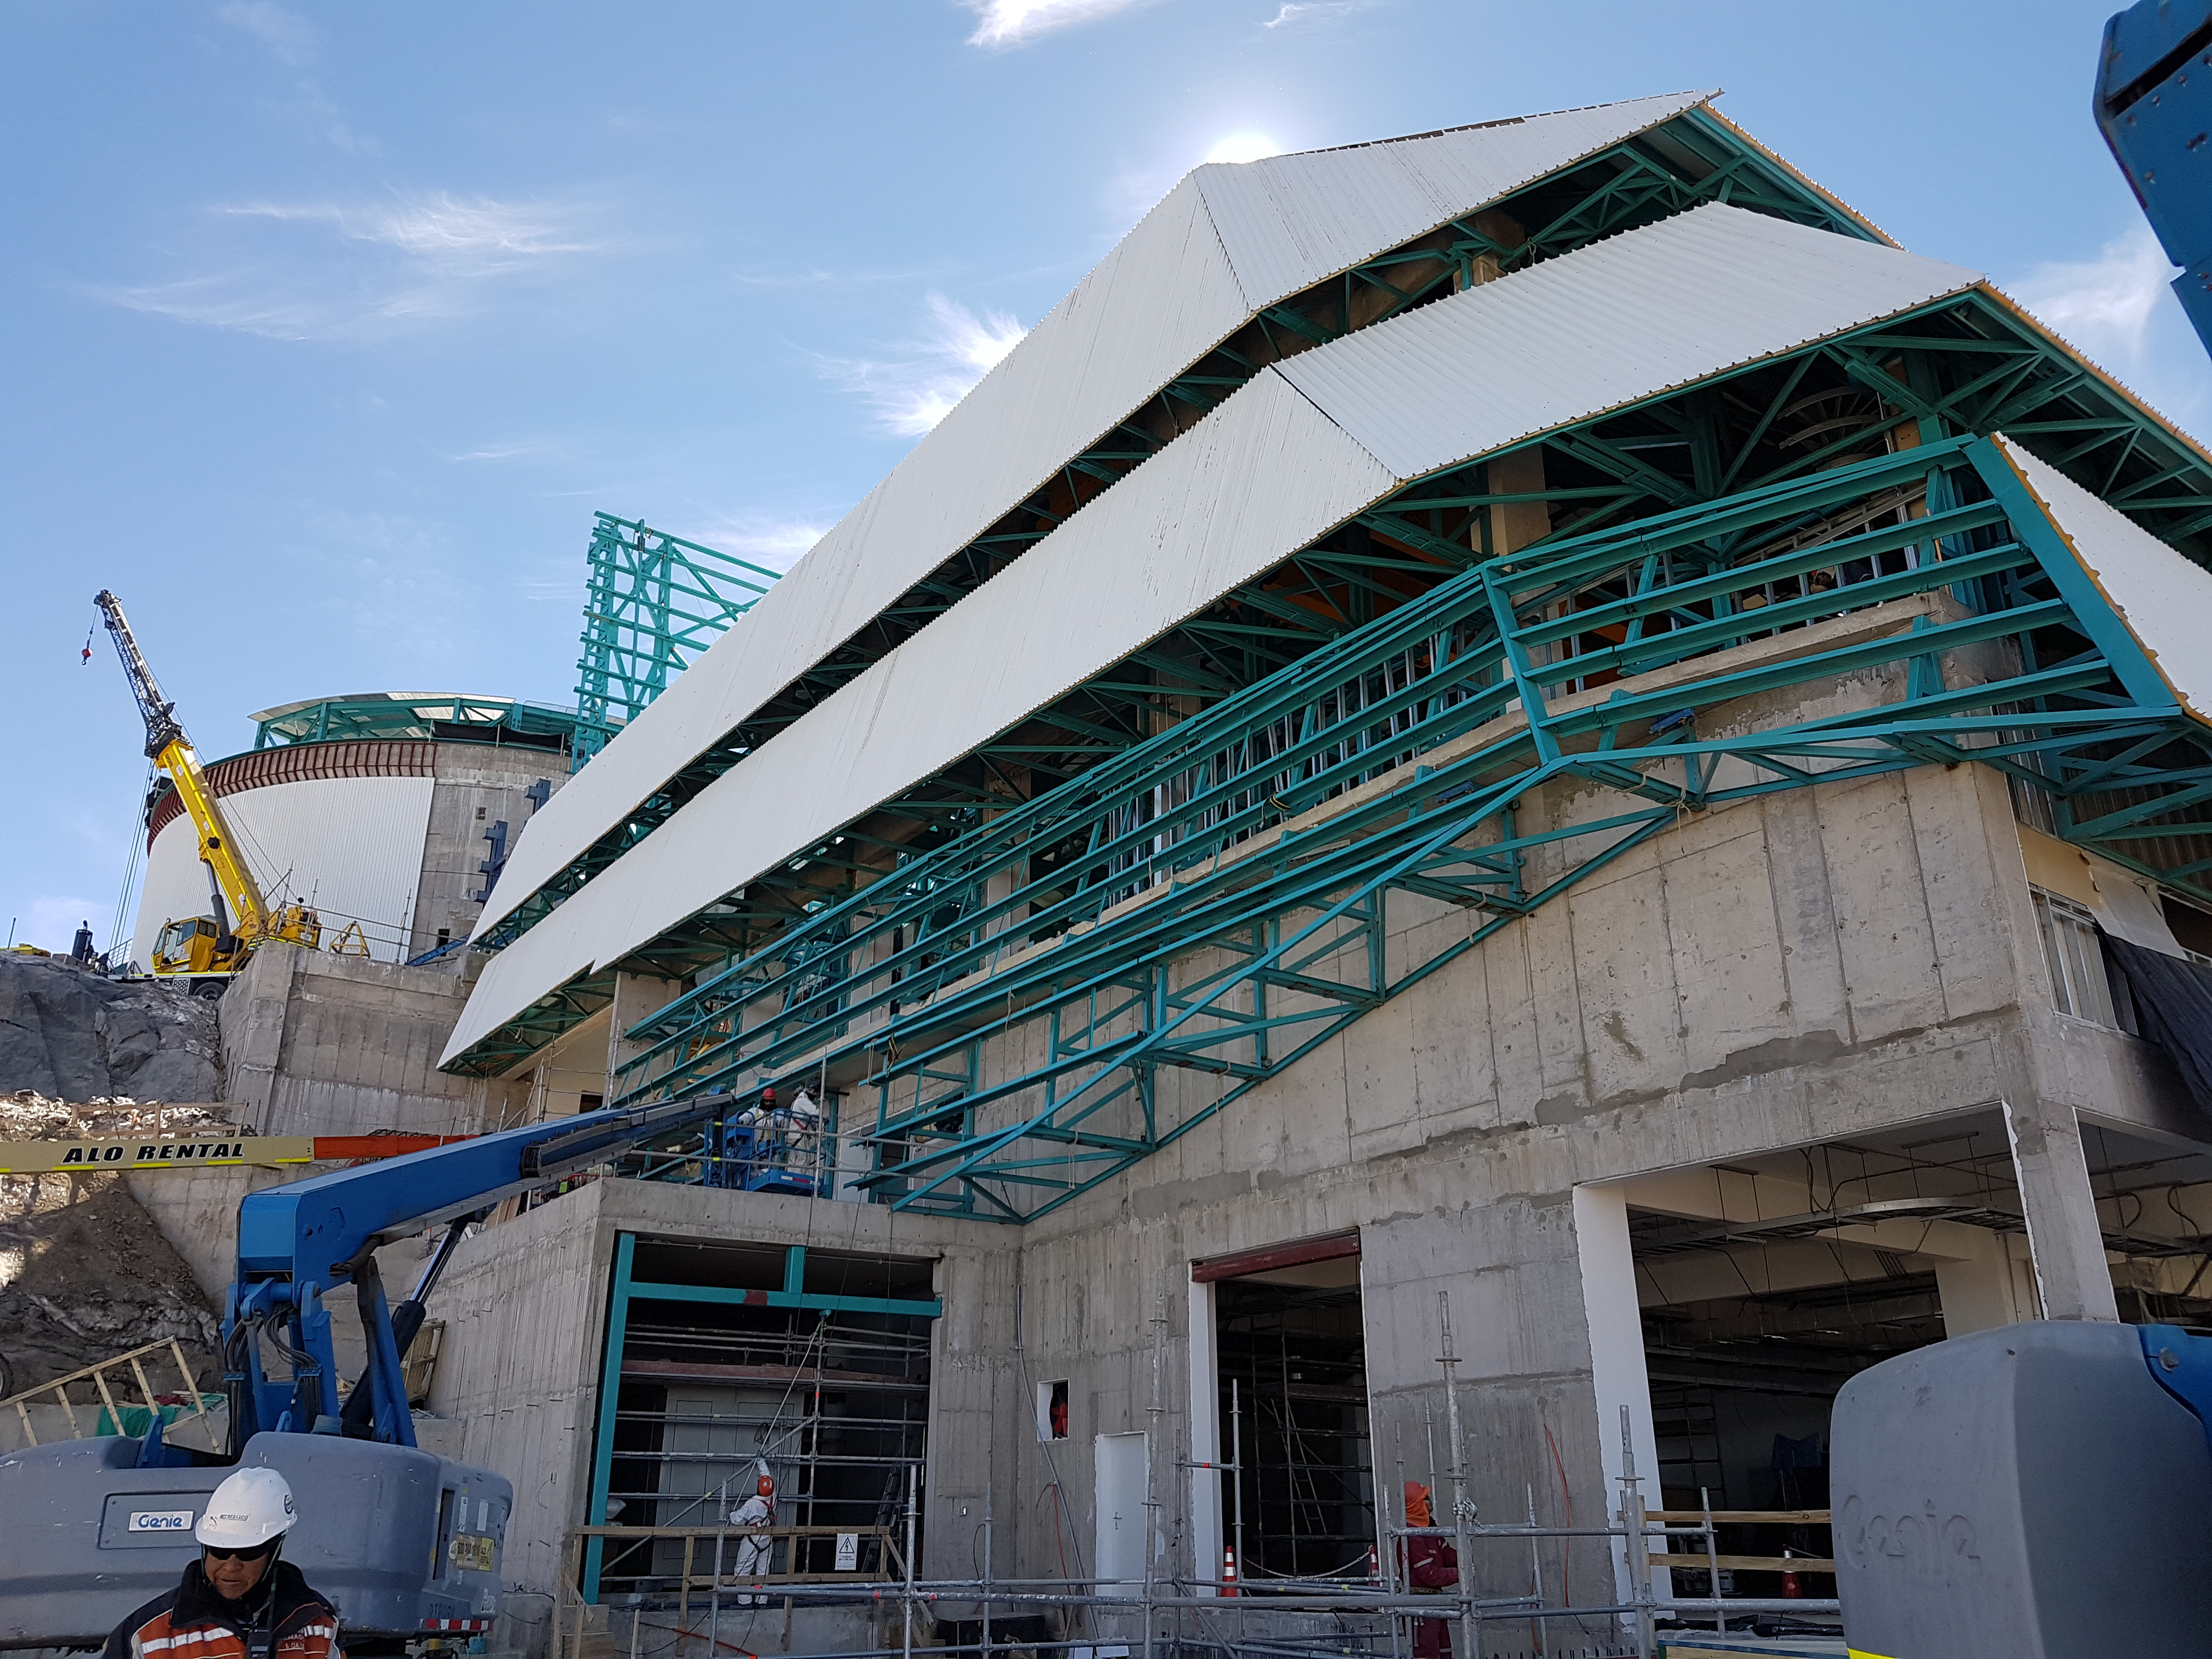

Weekly Construction Photos

Photos of summit construction status taken on August 8, 2017.

Credit: Rubin Observatory/NSF/AURA